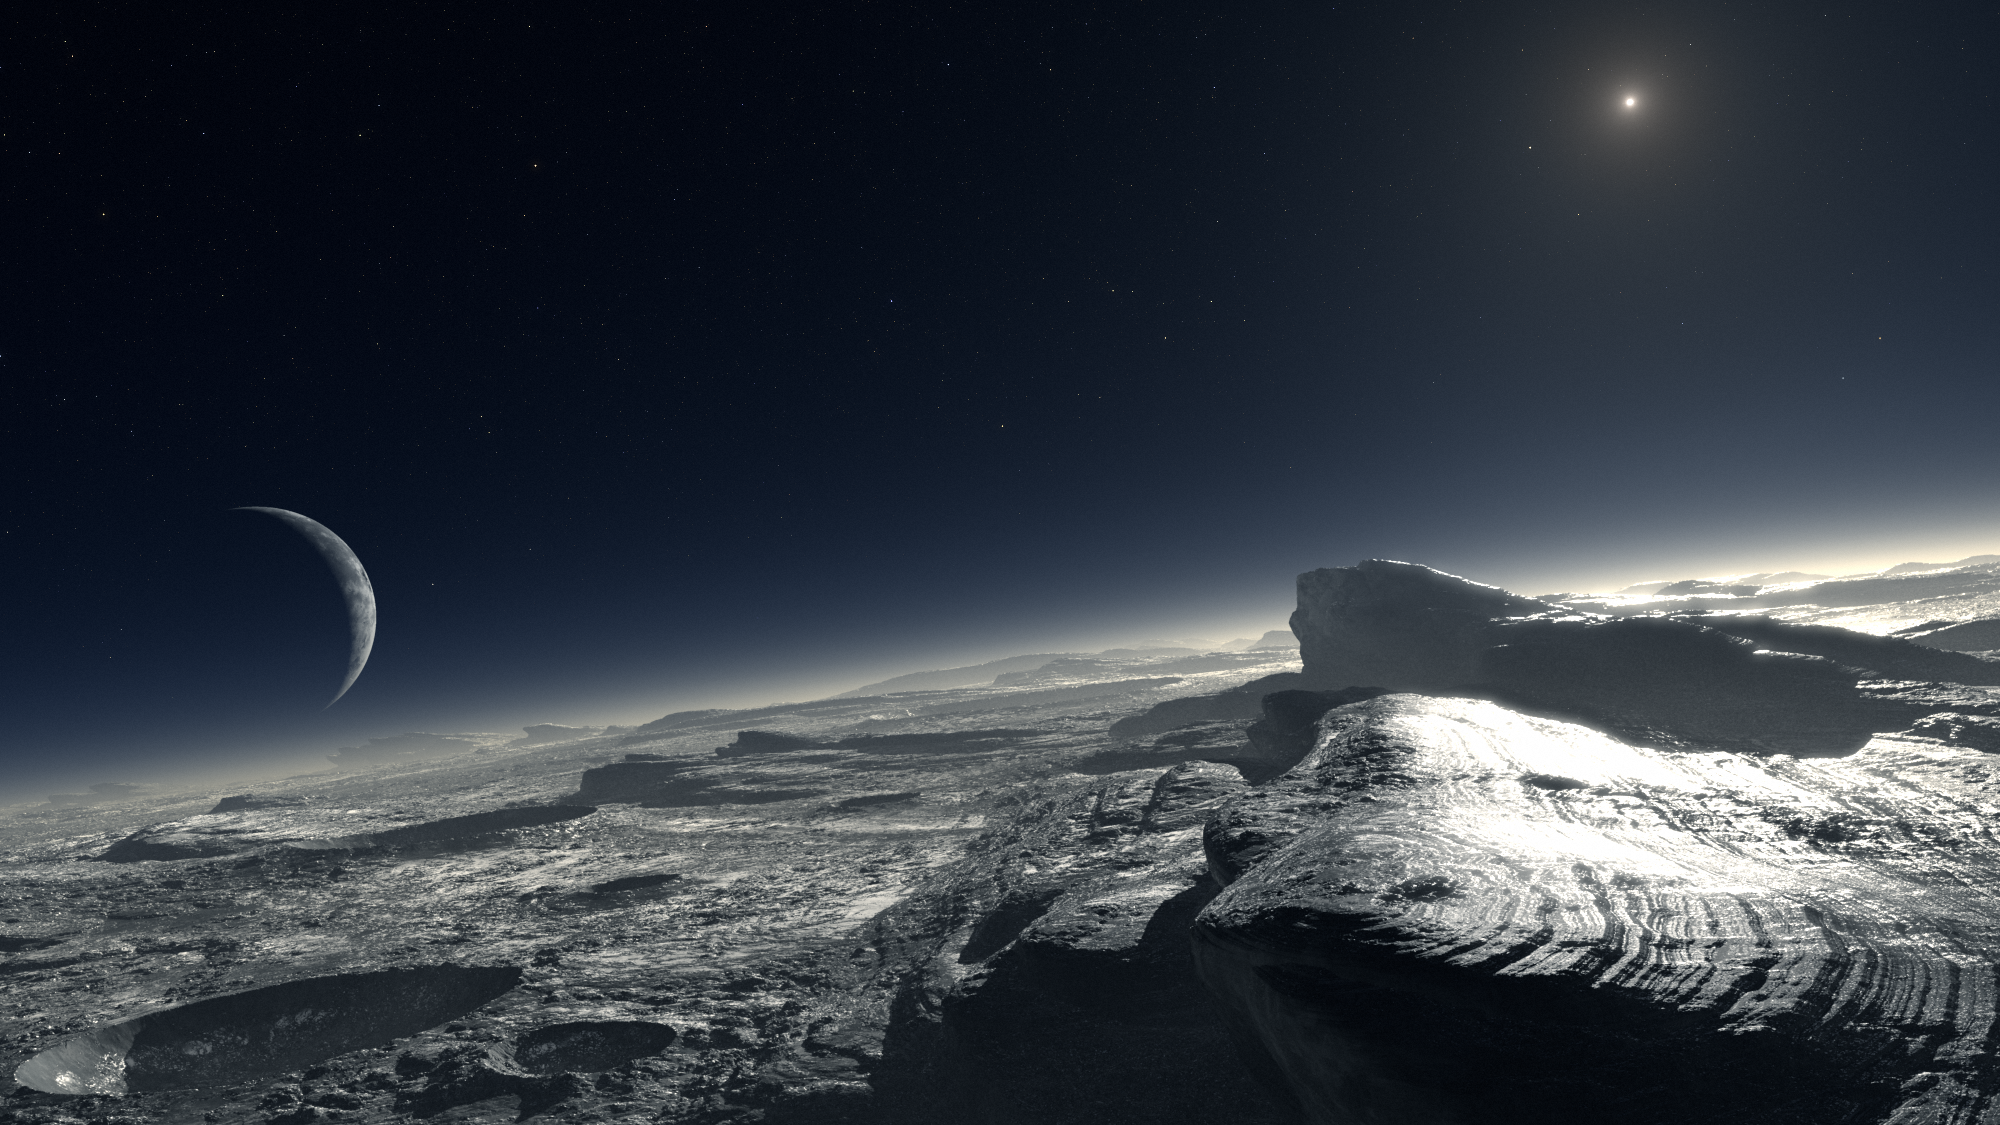

Pluto (artist's impression)

Artist’s impression of how the surface of Pluto might look, according to one of the two models that a team of astronomers has developed to account for the observed properties of Pluto’s atmosphere, as studied with CRIRES. The image shows patches of pure methane on the surface. At the distance of Pluto, the Sun appears about 1,000 times fainter than on Earth.

Credit: ESO/L. Calçada